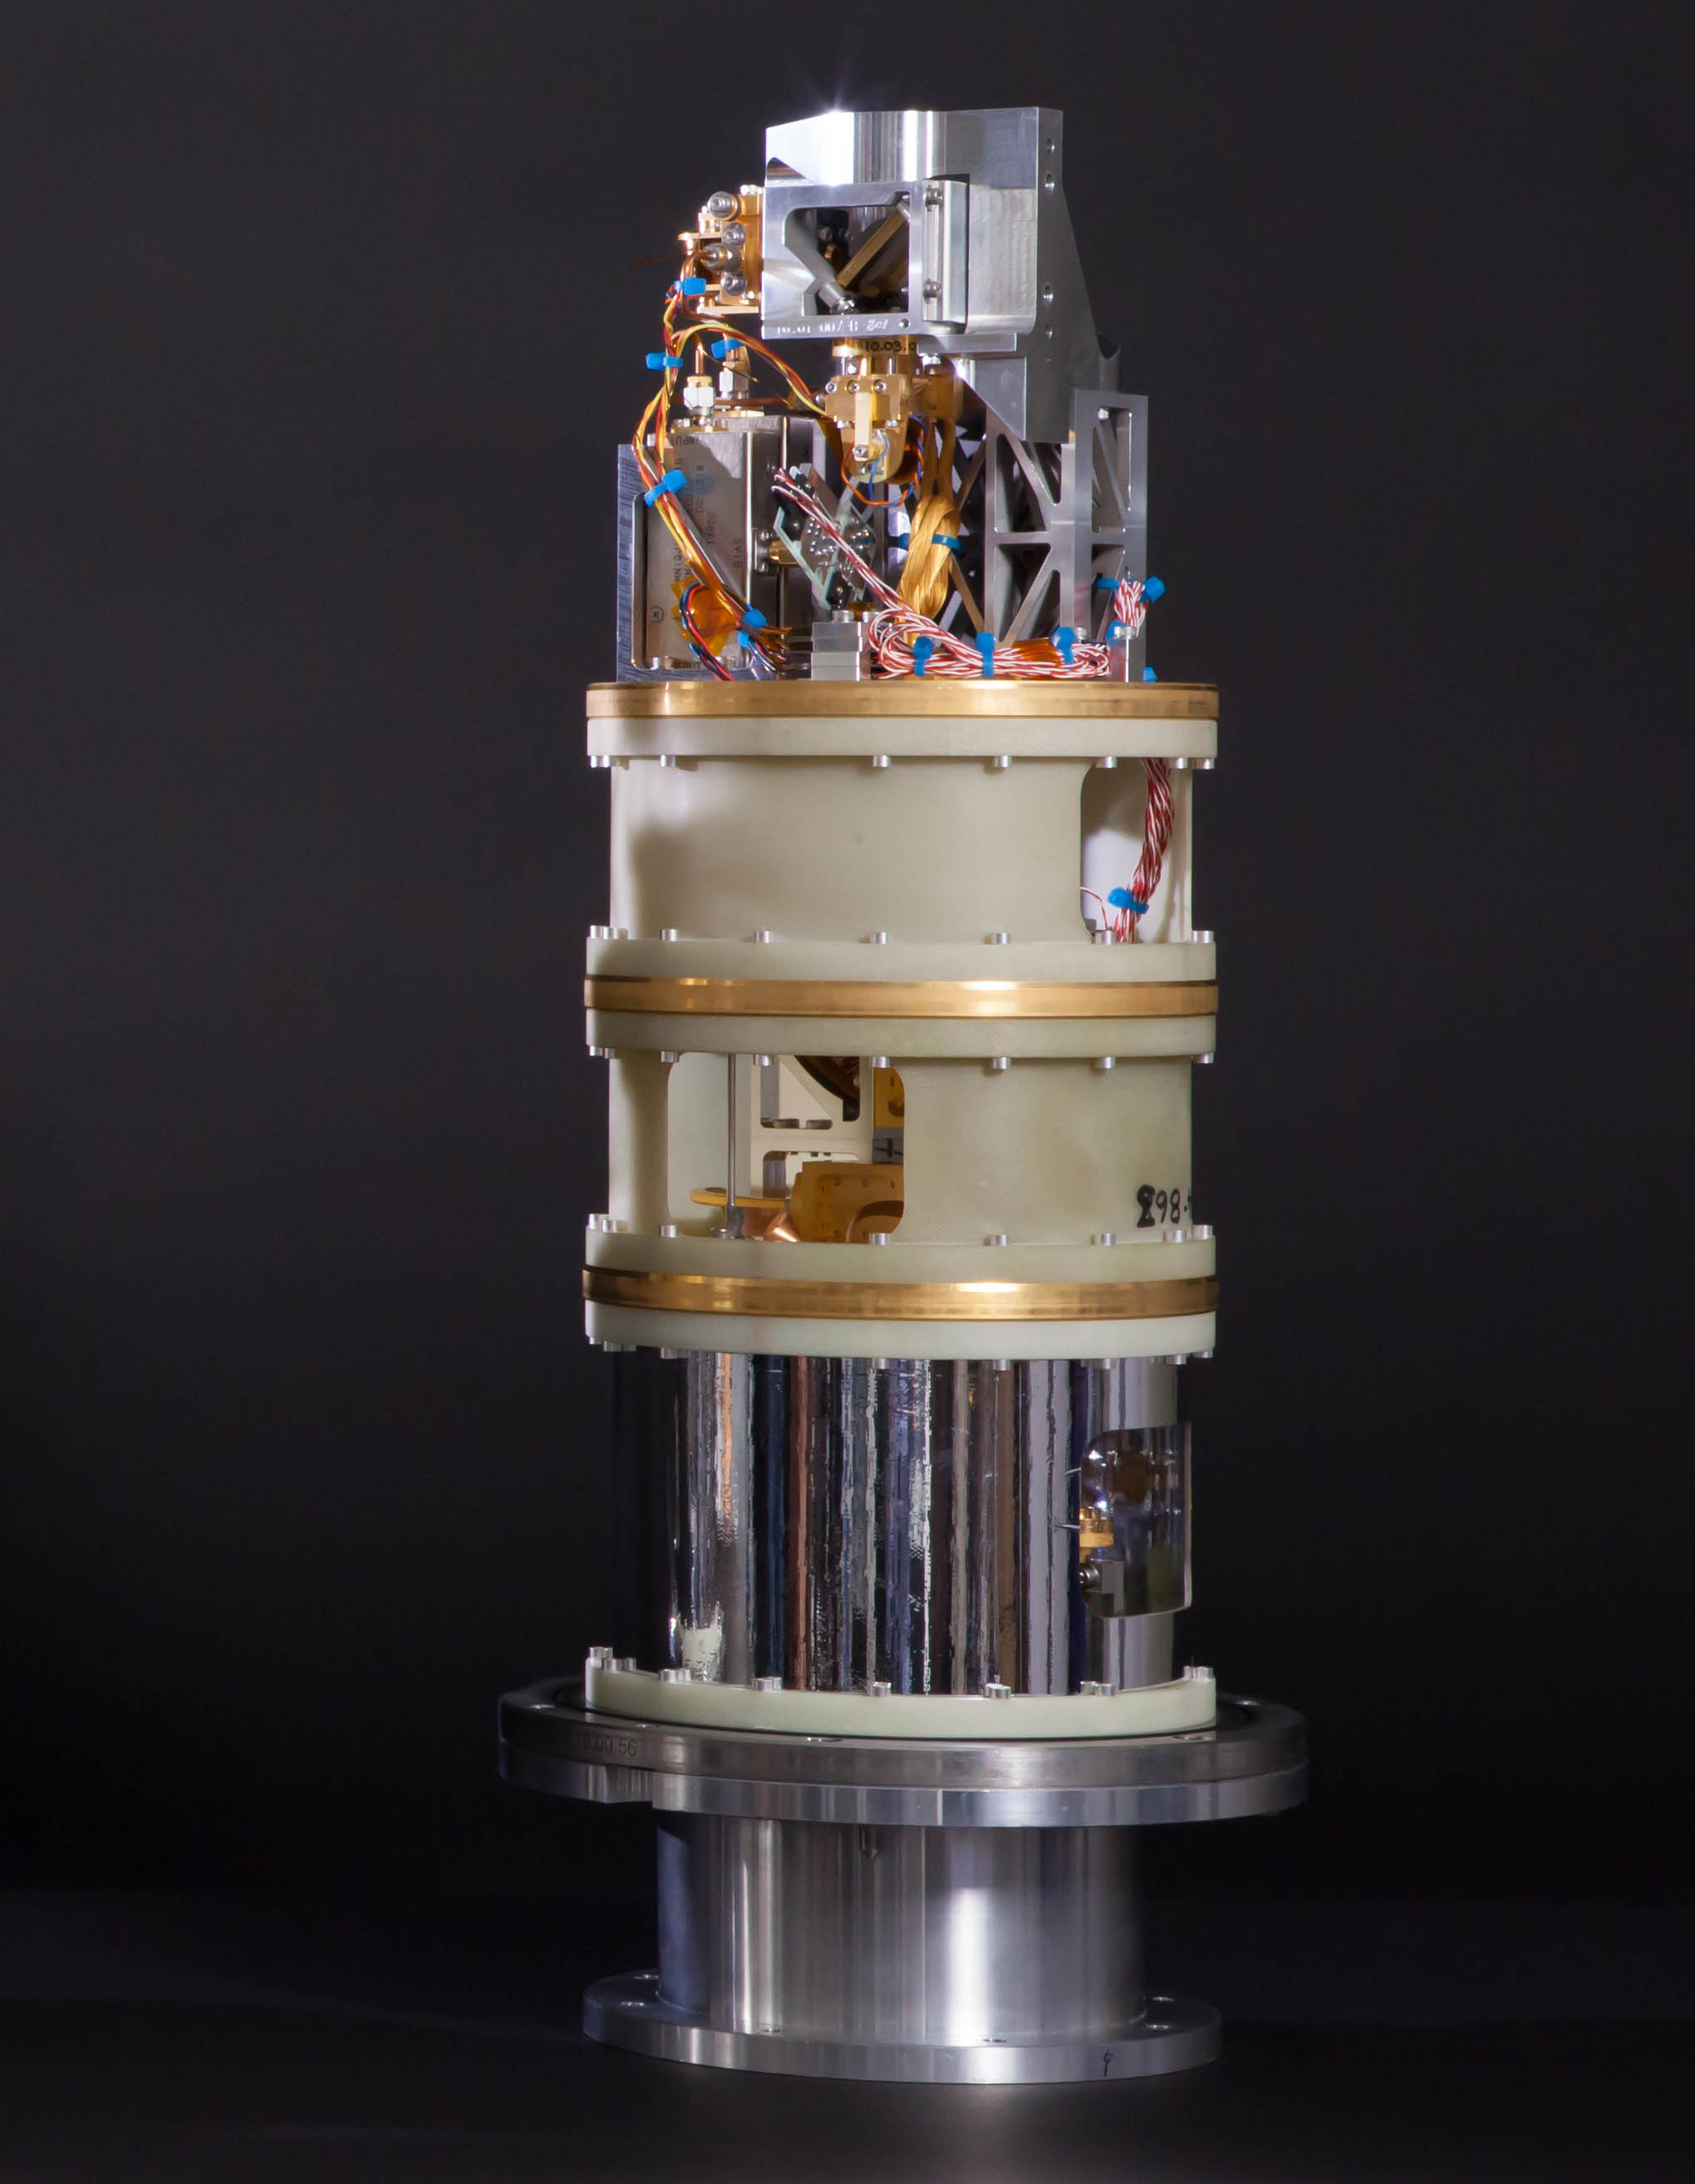

Pictured here is one of the cold cartridge assemblies

Pictured here is one of the cold cartridge assemblies of the Band 10 receiver, which gives ALMA its highest-frequency capabilities. The Band 10 receiver can only be used under ideal conditions when there is minimal water vapor present in the atmosphere above the already arid Atacama Desert. Use of this receiver recently allowed astronomers to detect steams of heavy water (HDO) and complex molecules in a region of the Cat’s Paw Nebula.

Credit: ALMA (ESO/NAOJ/NRAO)